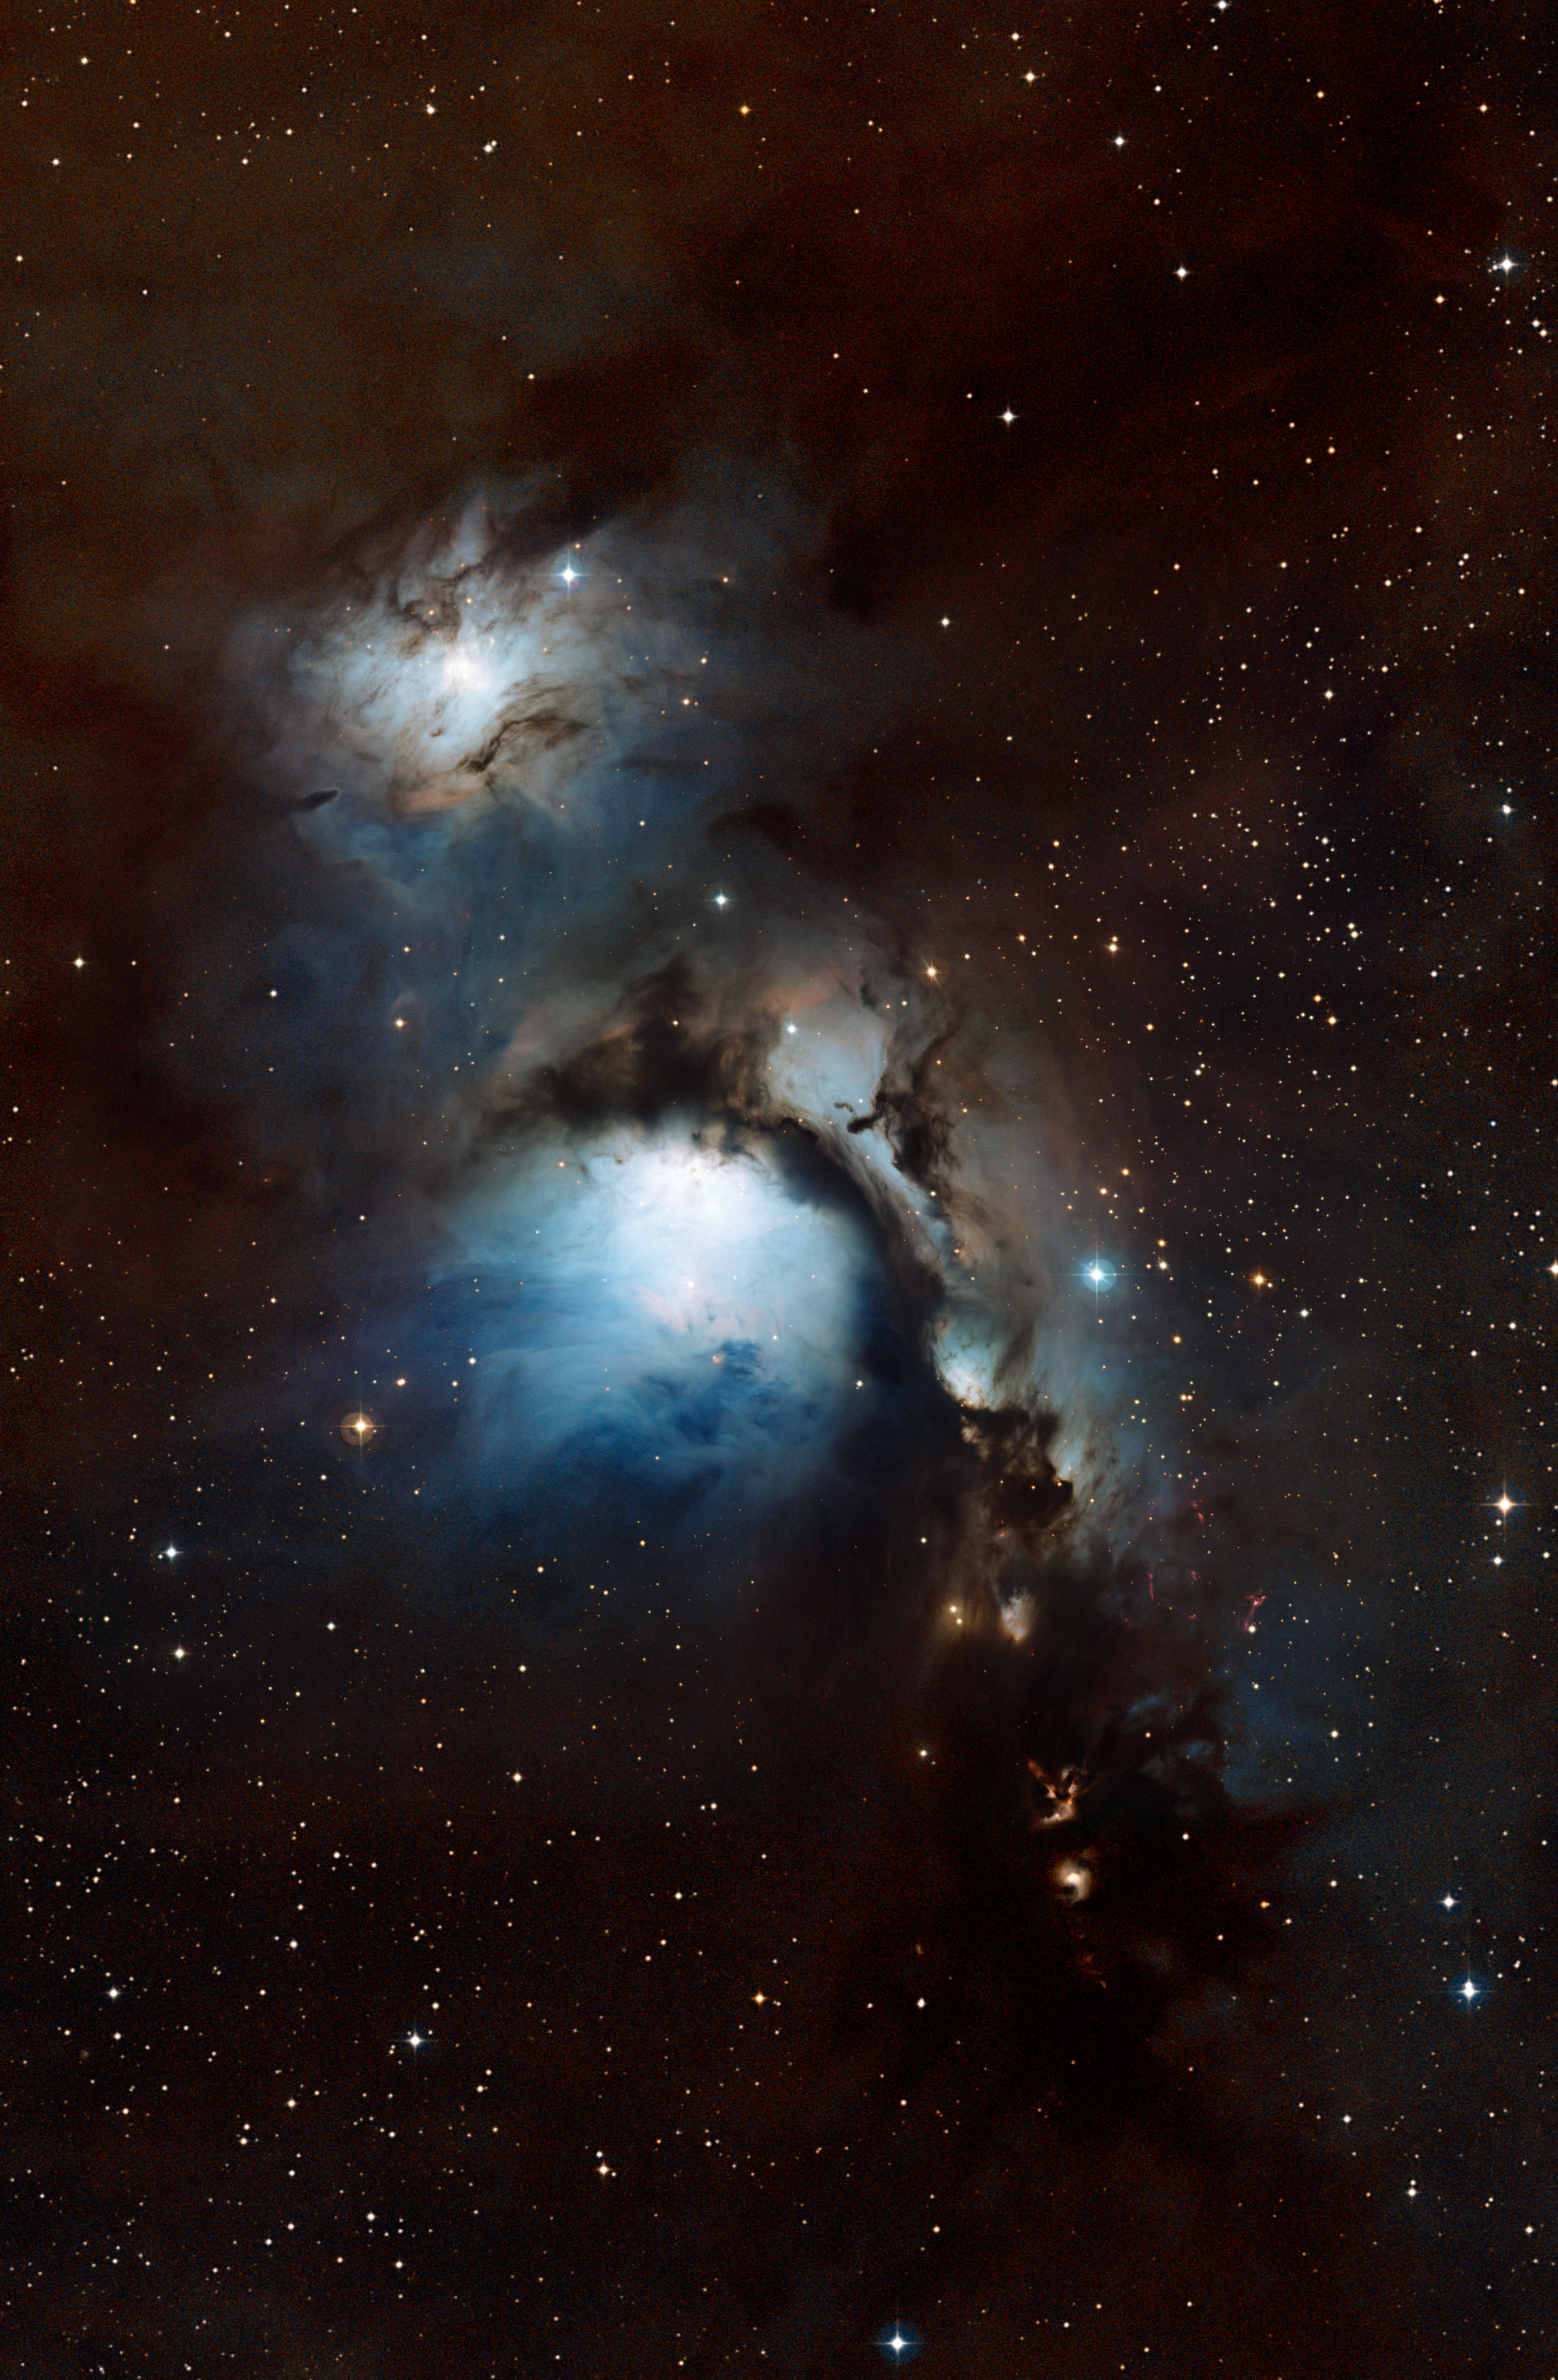

Orion's Belt

This image is part of the image comparison "Sifting through Dust near Orion’s Belt (mouseover comparison)"

Credit: ESO